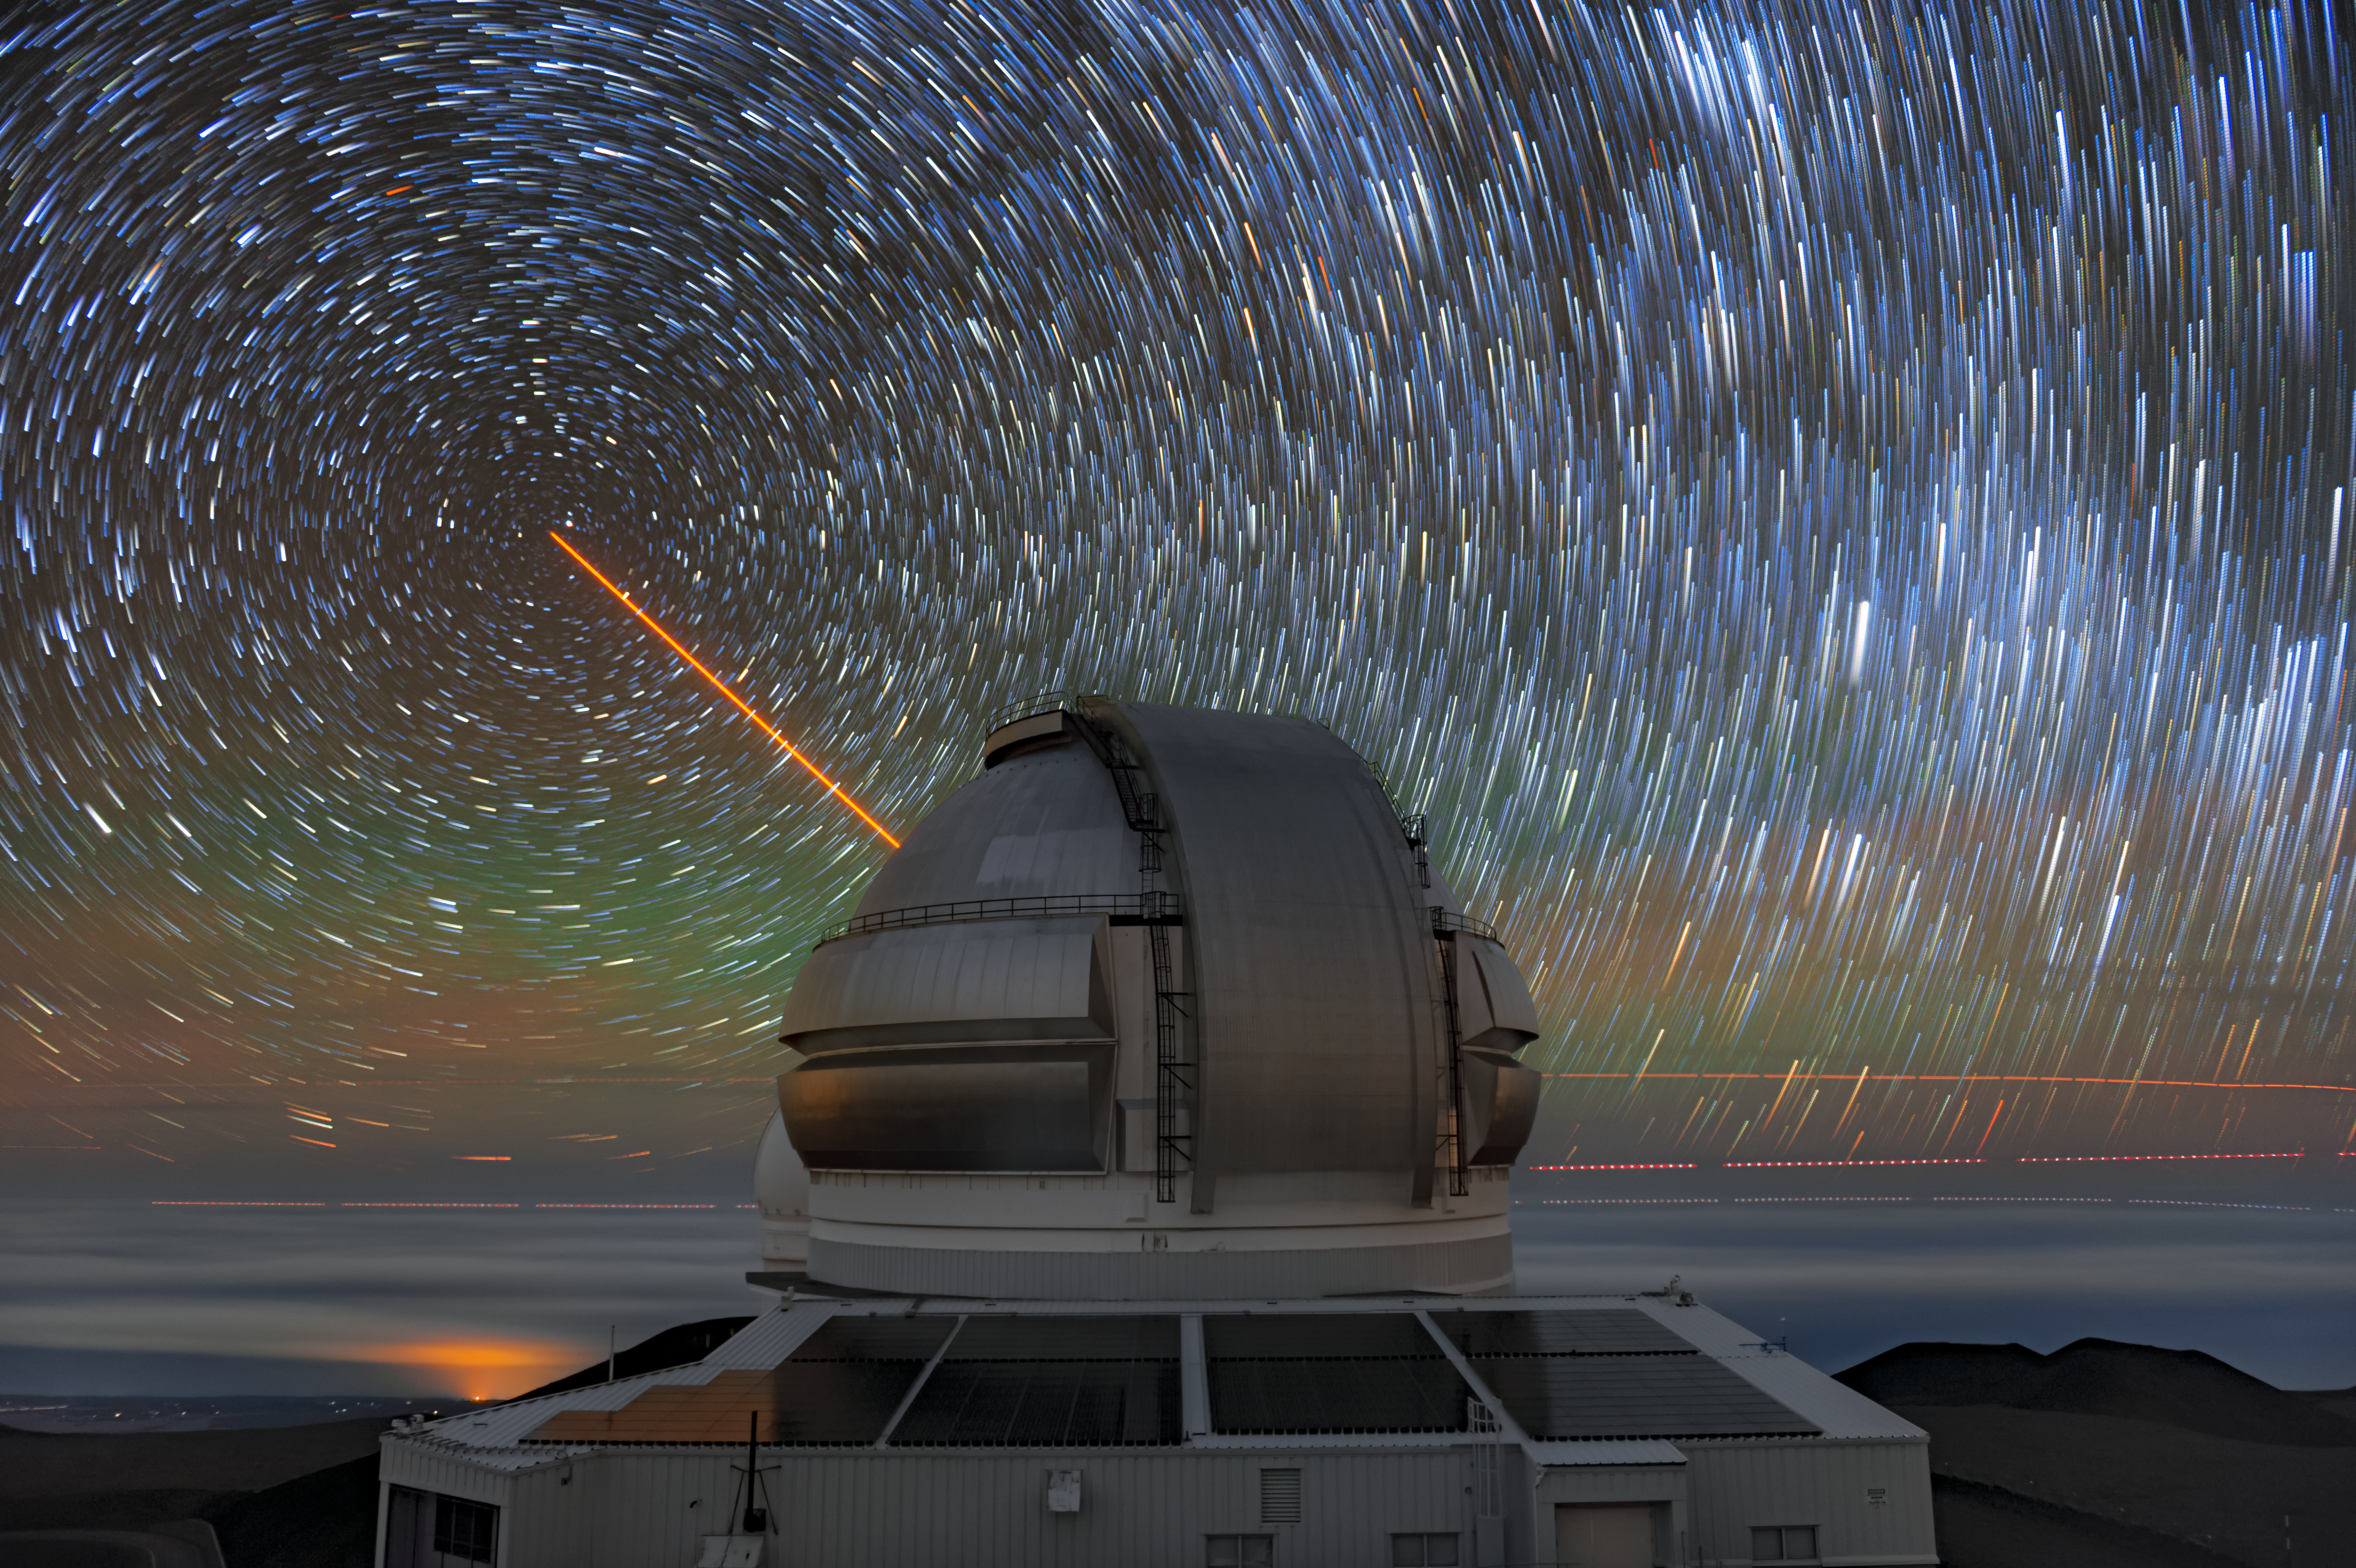

Circumpolar Laser Tests at Gemini North

As stars appear to circle around the north celestial pole, a new laser at the Gemini North telescope on Hawaii’s Maunakea undergoes rigorous testing, as seen in this image from early October 2019.

The international Gemini Observatory, a program of the NSF NOIRLab, recently completed testing of a new laser from the company TOPTICA which is a critical component in the telescope’s adaptive optics system. Adaptive optics utilize artificial guide stars, produced by a laser, as a reference when compensating for distortions caused by turbulence in the Earth’s atmosphere. The result is ultra-sharp images that rival the view from space.Laser commissioning activities required pointing at specific parts of the sky designed to both test and calibrate the state-of-the-art laser. This image is created from a stack of images that reveal the Earth’s rotation and the colors inherent in the images. The green glow near the horizon is due to airglow from oxygen high in the Earth’s atmosphere.

The laser is pointing in the direction of Polaris, or the North Star (Hokupa‘a in Hawaiian). NOIRLab staff Joy Pollard and Jason Chu captured a variety of timelapse images of this milestone both inside and outside of the Gemini North dome — watch for more images from Joy’s and Jason’s work in upcoming NOIRLab Images of the Week.

Credit: International Gemini Observatory/NOIRLab/NSF/AURA/J. Chu/J. Pollard